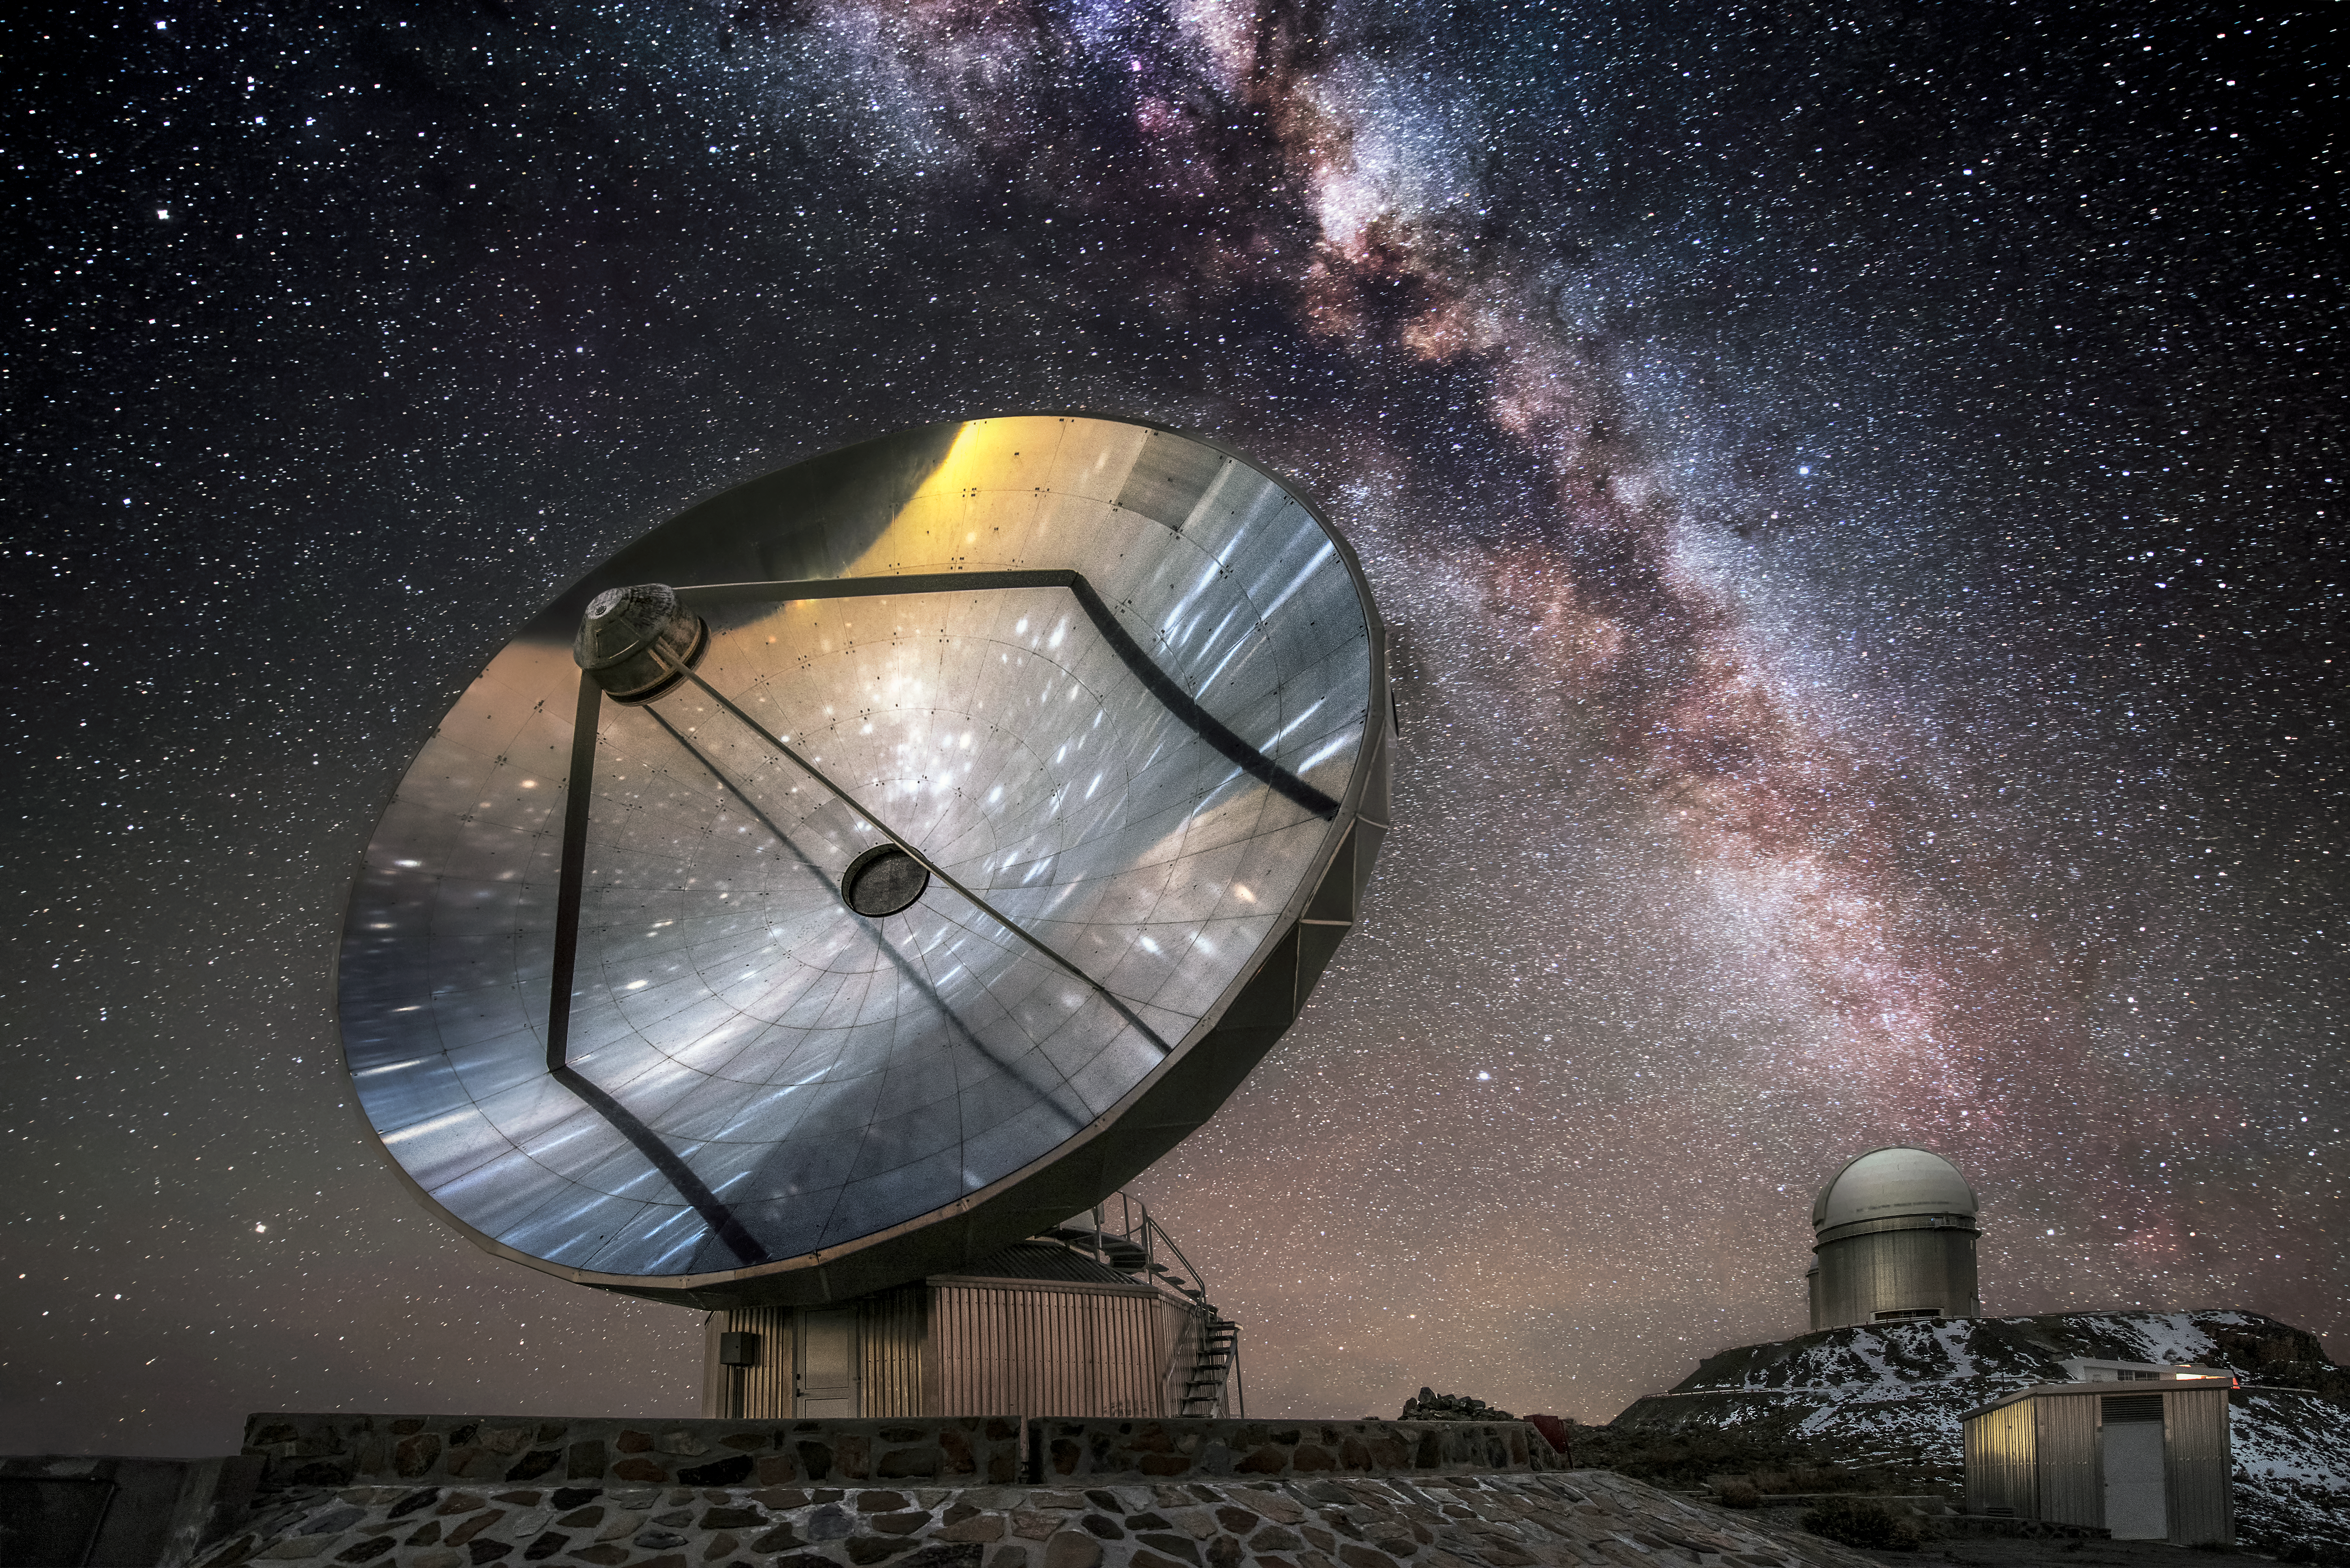

Starstruck

The Swedish-ESO-Submillimetre Telescope (SEST) sits under the breathtaking sky at its home at the La Silla Observatory. Now decommissioned, SEST was the only sub-millimetre telescope in the southern hemisphere at the time of its first light, and is superseded by the Atacama Pathfinder Experiment (APEX) and the Atacama Large Millimeter/submillimeter Array (ALMA).

Credit: A. Ghizzi Panizza/ESO